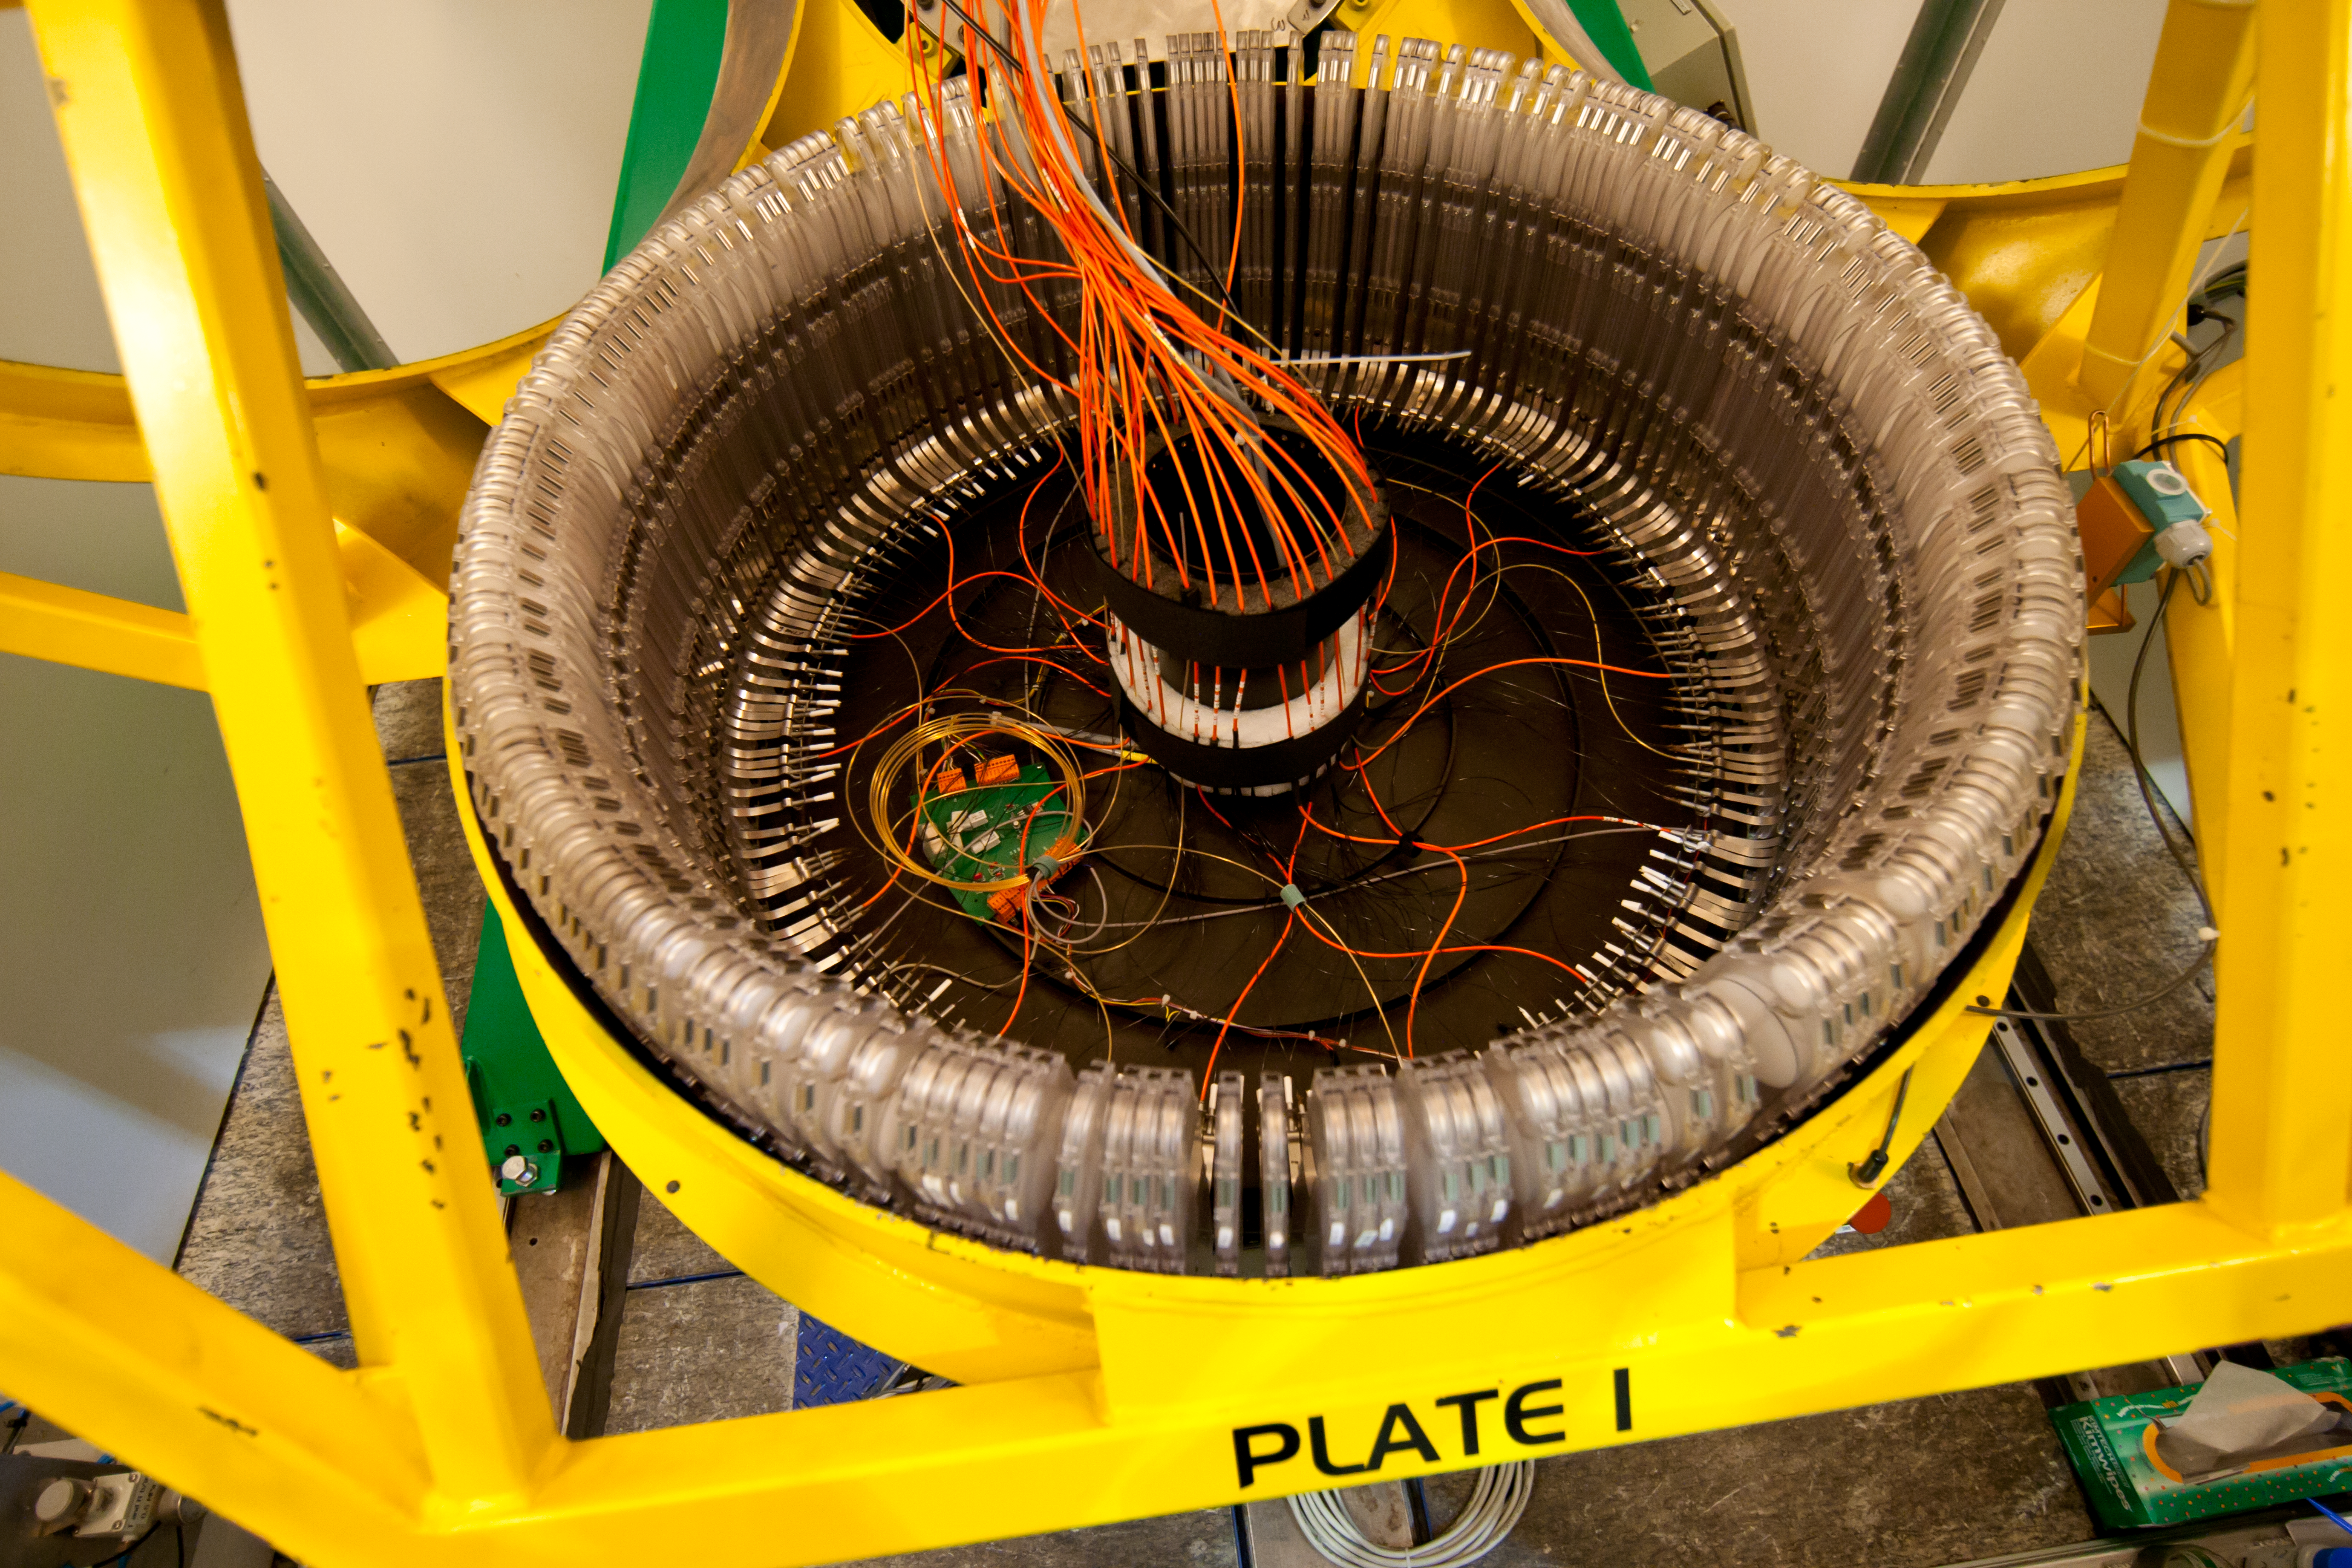

Part of the multi-object spectrograph FLAMES on the VLT.

One of the two plates holding over 130 fibres each, for the multi-object spectrograph FLAMES on the VLT.

Credit: ESO